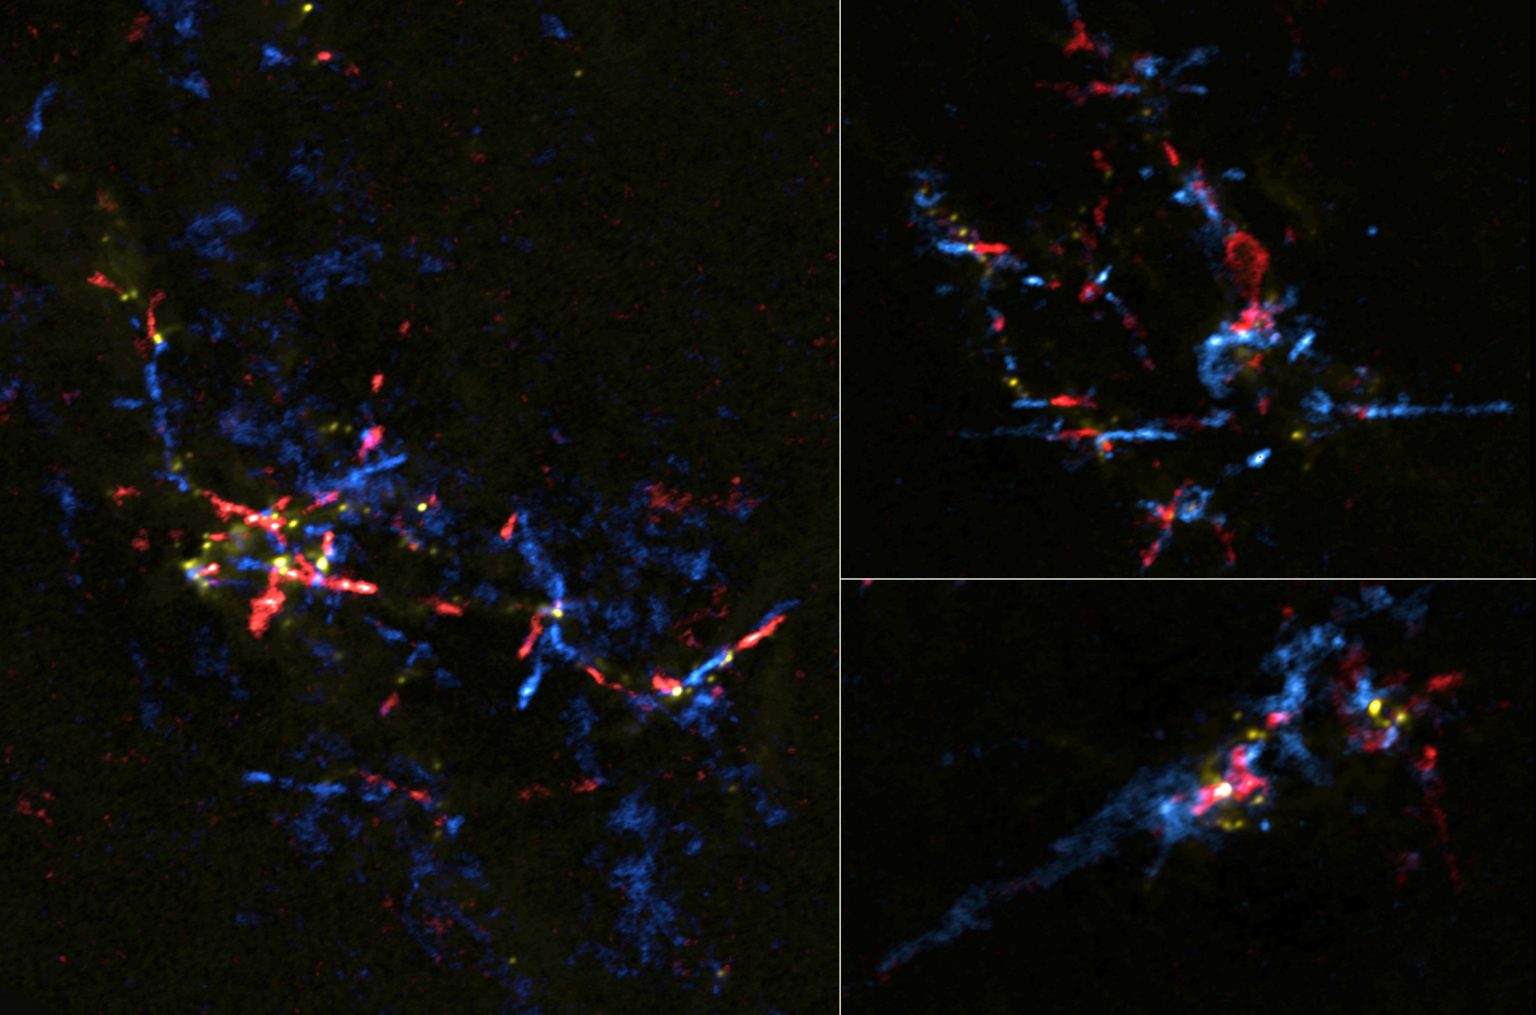

2CB64ED1-B103-4012-98C2-DF7D633EDC18

ALMA pseudo-color composite image of the gas outflows from baby stars in the Galactic Center region. Gas moving toward us is shown in blue and gas moving away from us is shown in red.

Credit: ALMA (ESO/NAOJ/NRAO), Lu et al